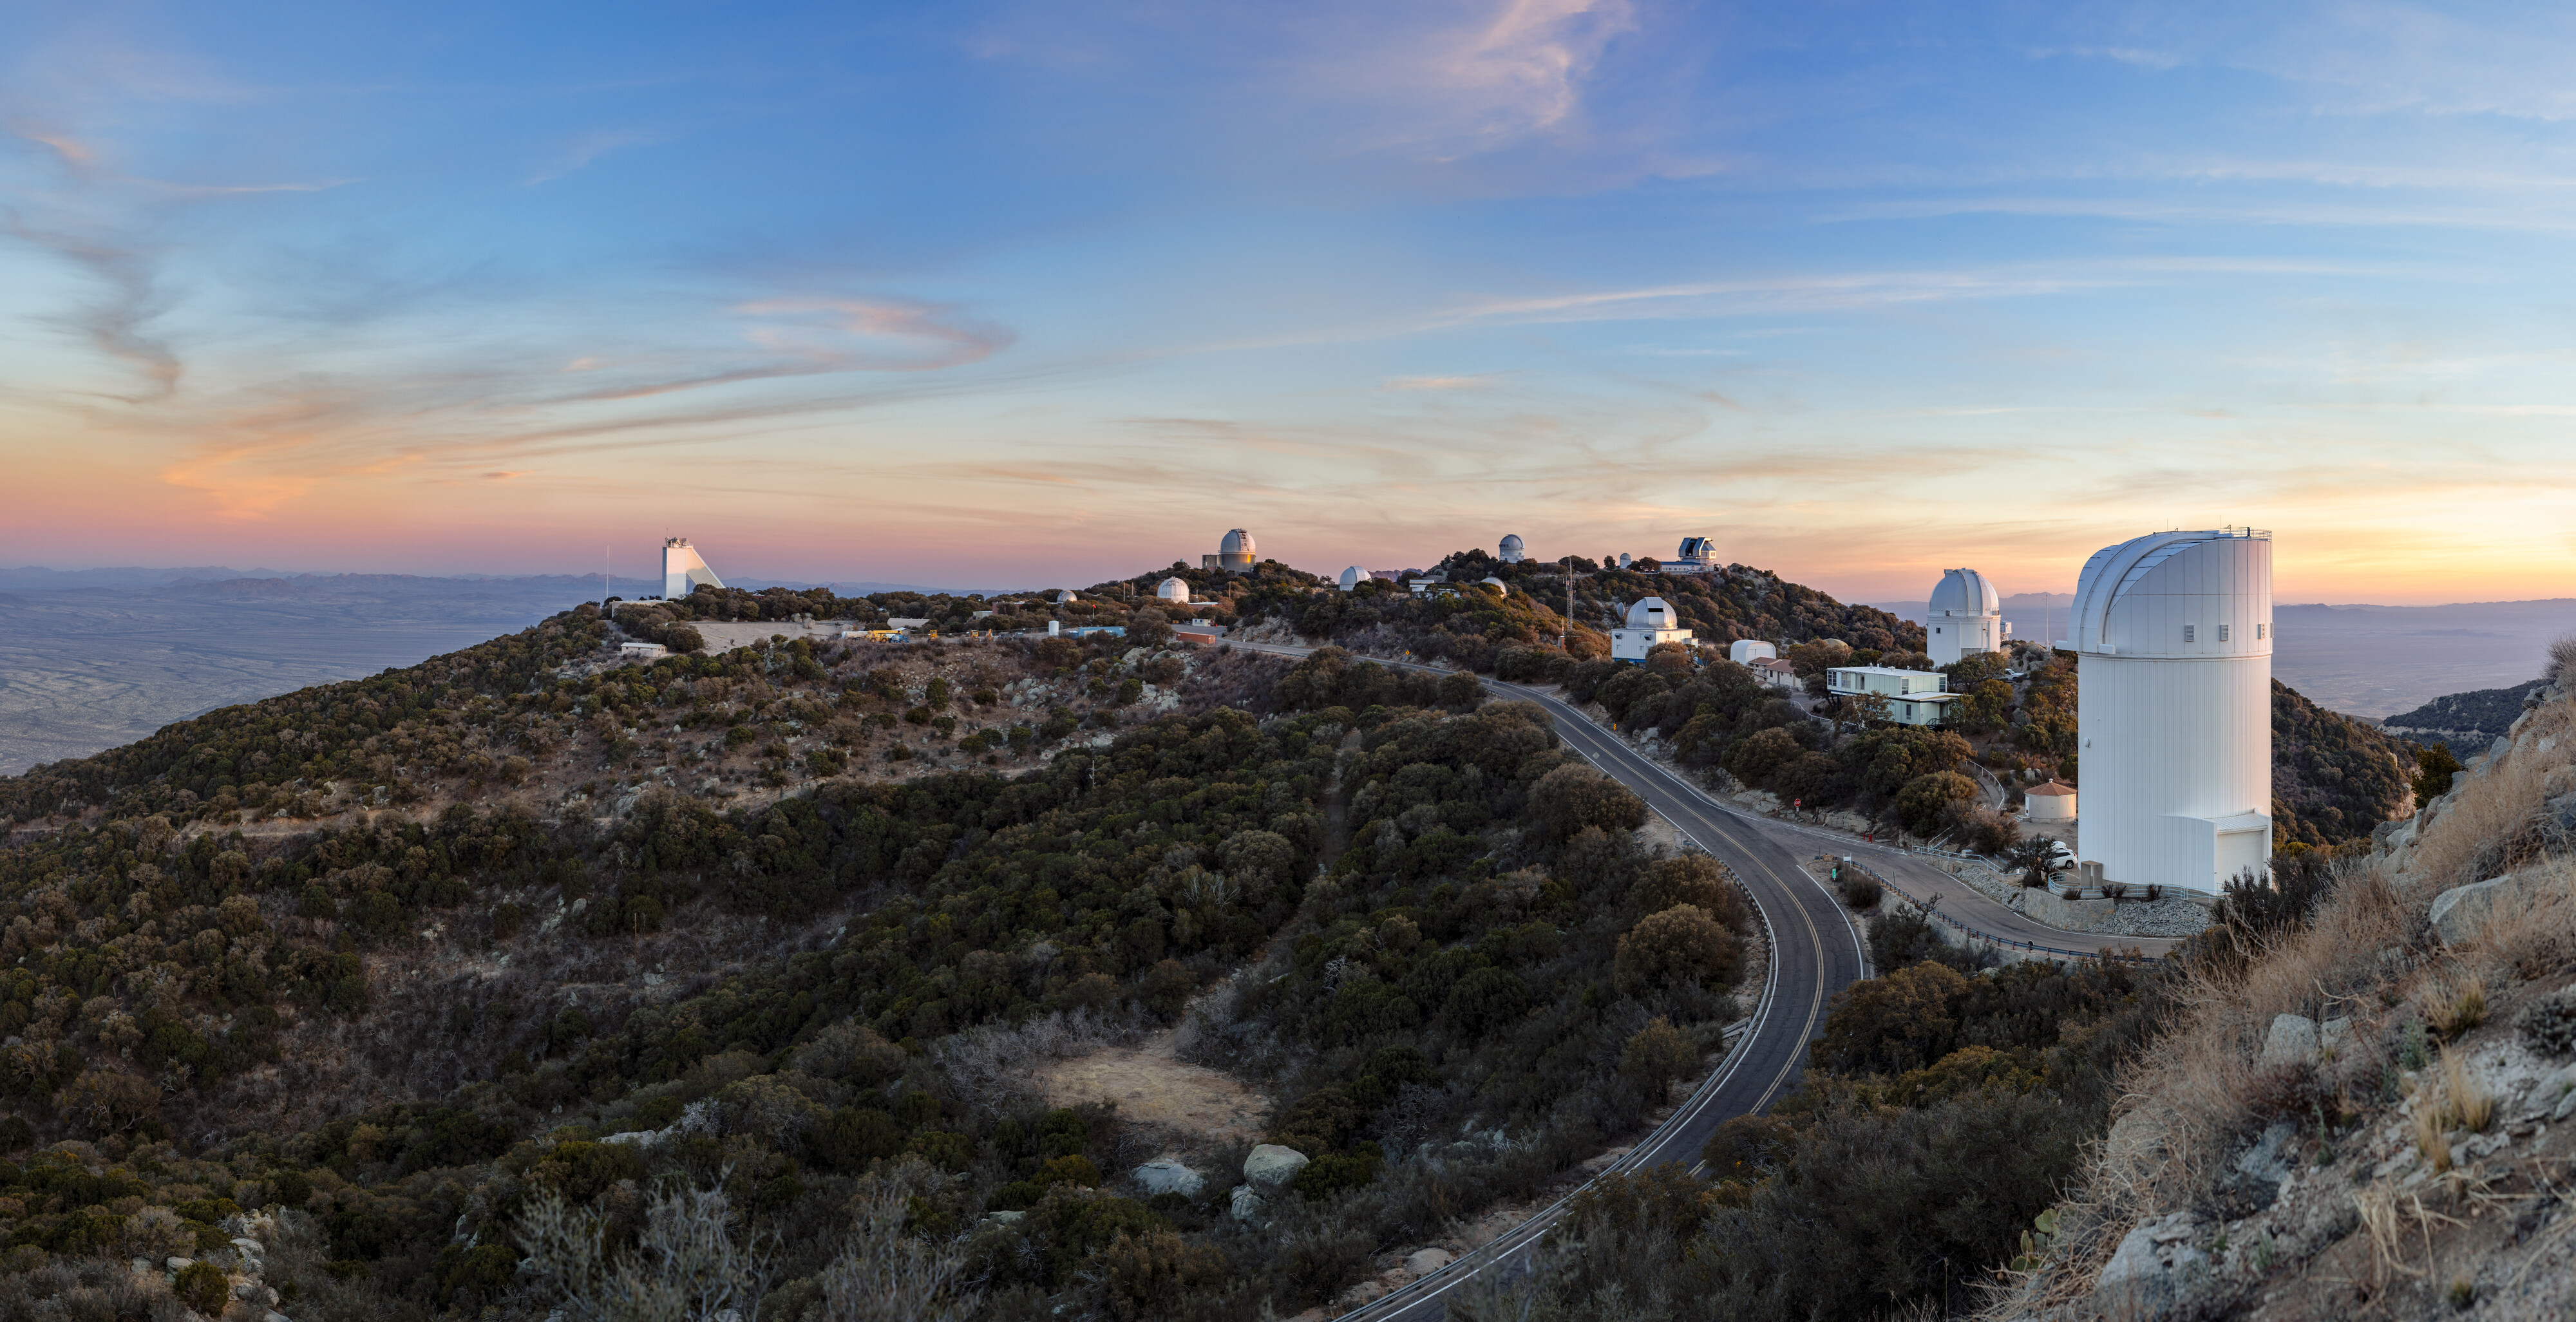

Kitt Peak National Observatory Panorama

A panoramic shot of Kitt Peak National Observatory in Arizona.

Credit: KPNO/NOIRLab/NSF/AURA/T. Slovinský